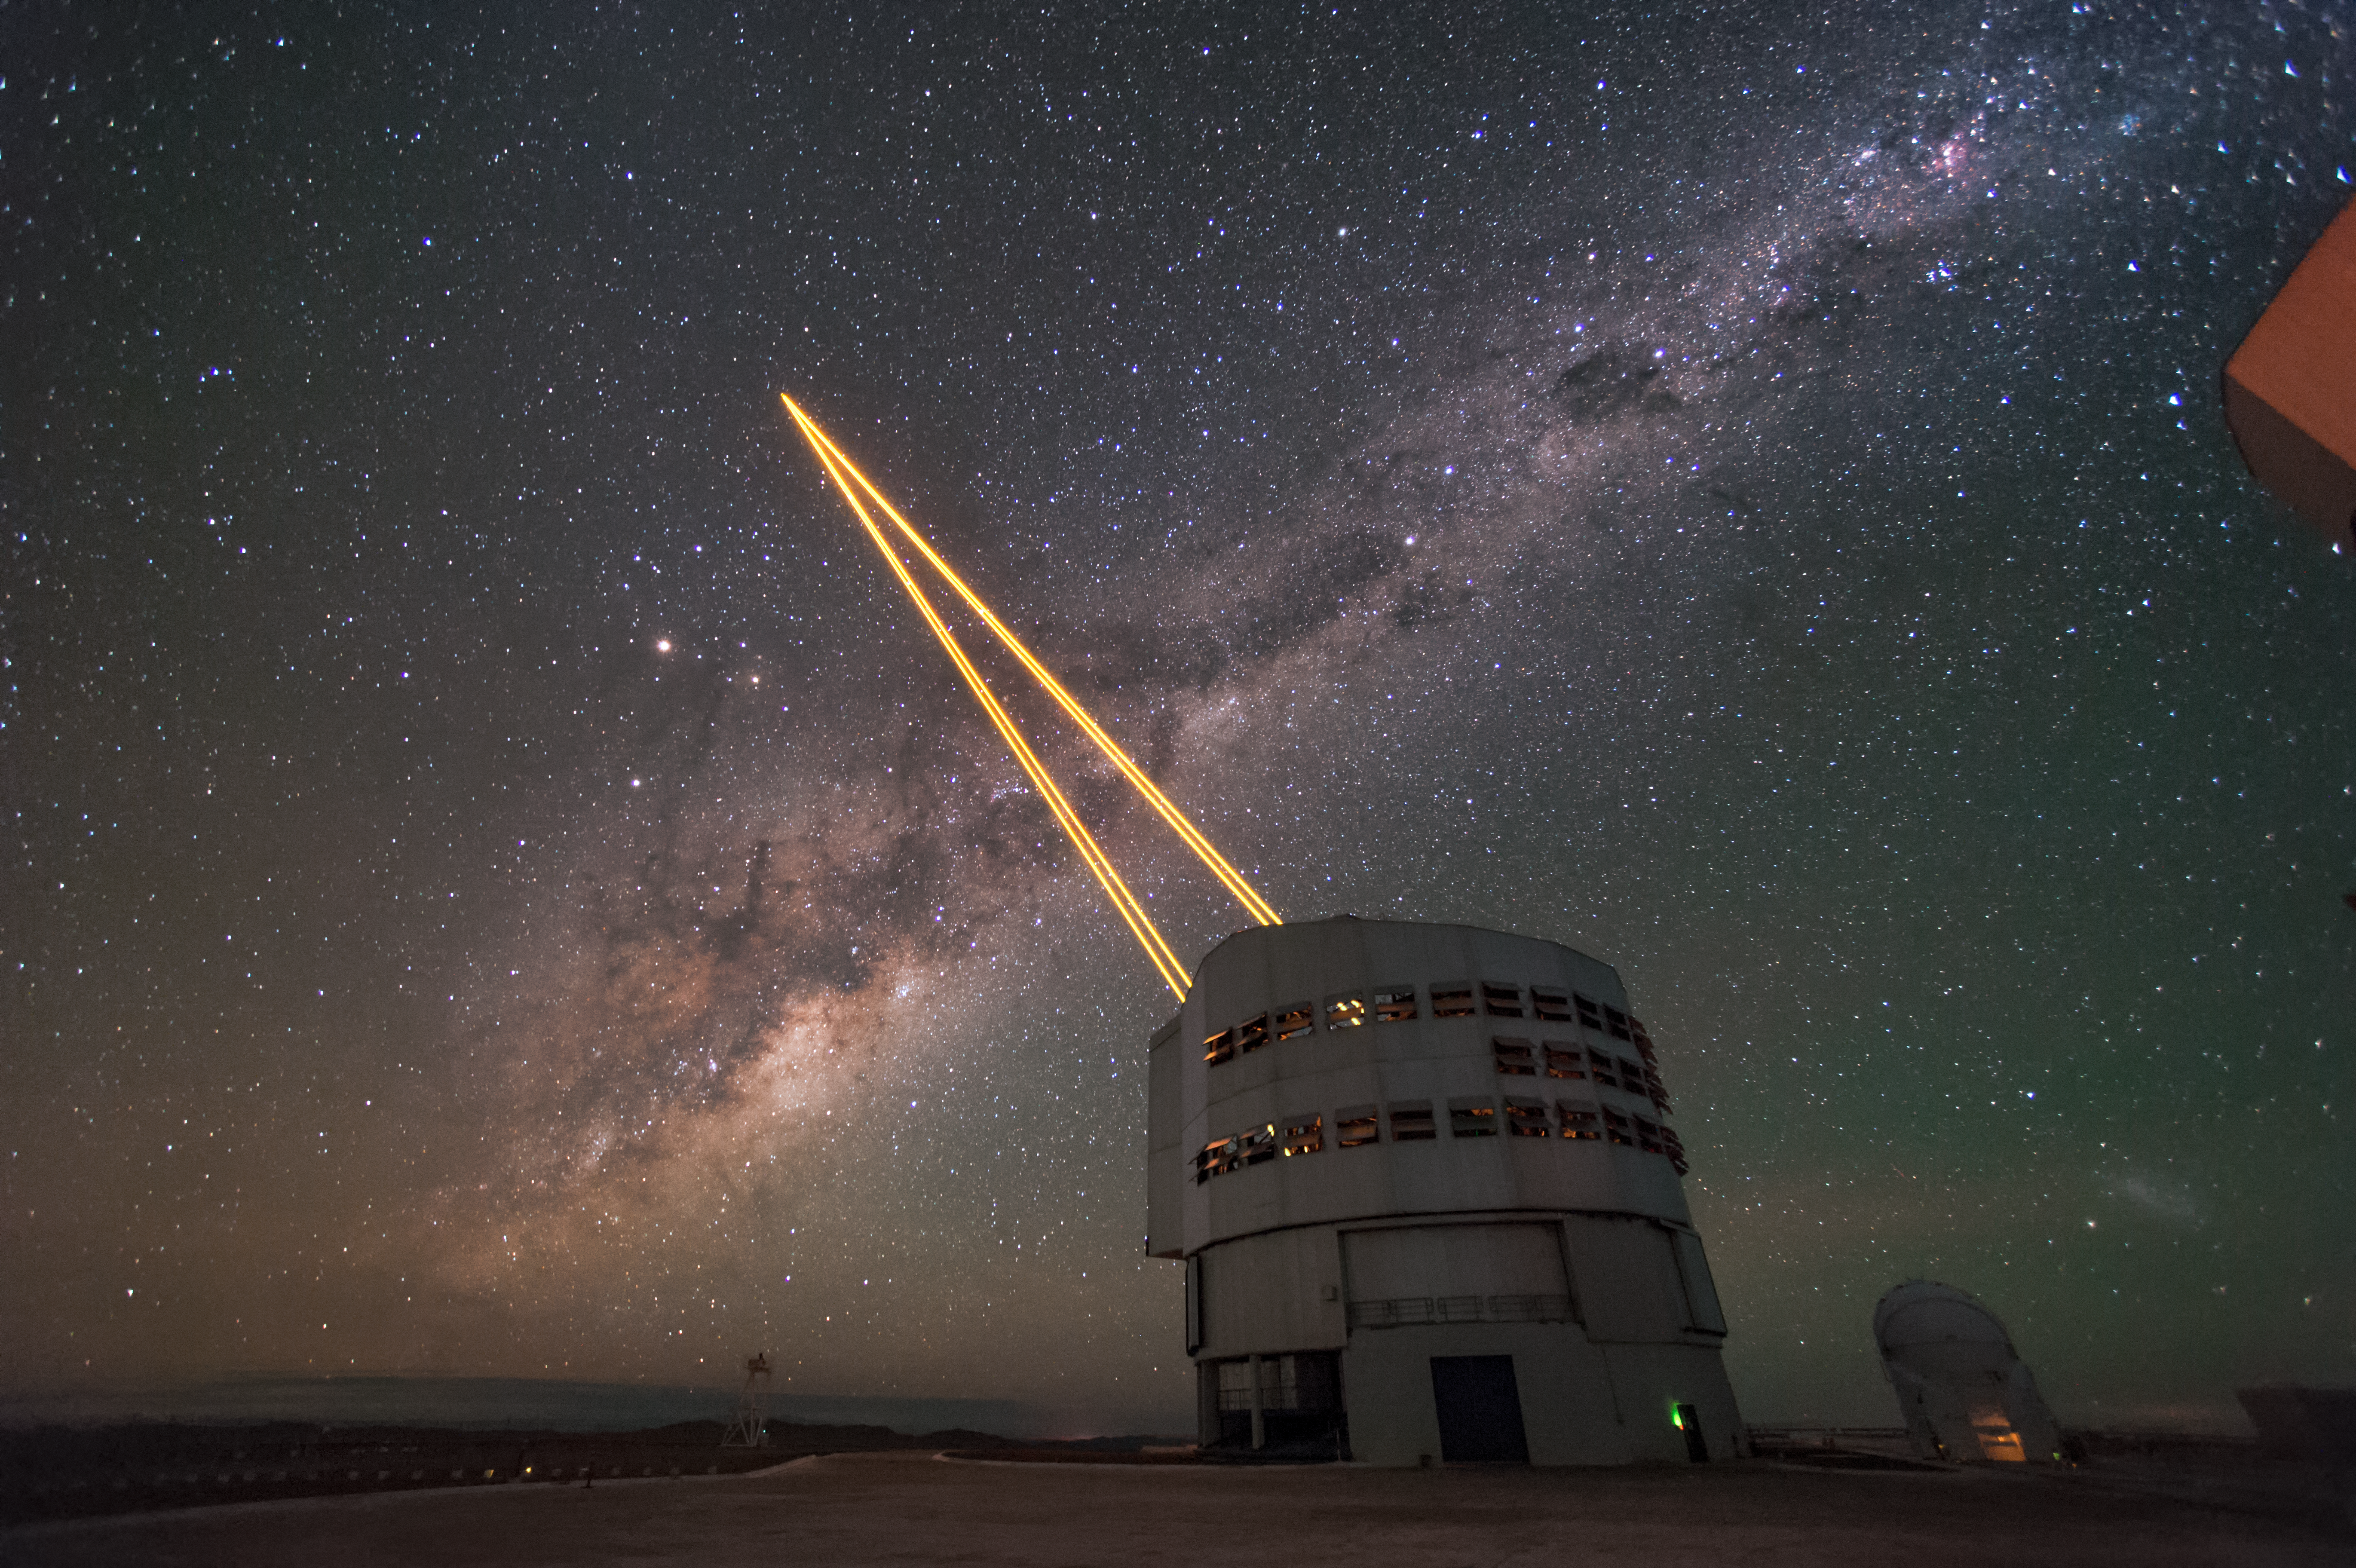

Cutting through the turbulence

The biggest obstacle in ground based astronomy is the same thing that causes the stars to twinkle — the atmosphere. This romantic effect is due to the distortion of light as it travels through turbulent gases to reach the Earth's surface. This stunning image shows the scientific solution — the 4 Laser Guide Star Facilityon ESO's Very Large Telescope (VLT) — here appearing to pierce the side of the Milky Way. The lasers form an integral part of the adaptive optics system on the VLT, by beaming artificial stars into the sky. Astronomers can then use these guide laser stars as reference points, allowing them to correct their observations of true celestial bodies.

Credit: F. Kamphues/ESO